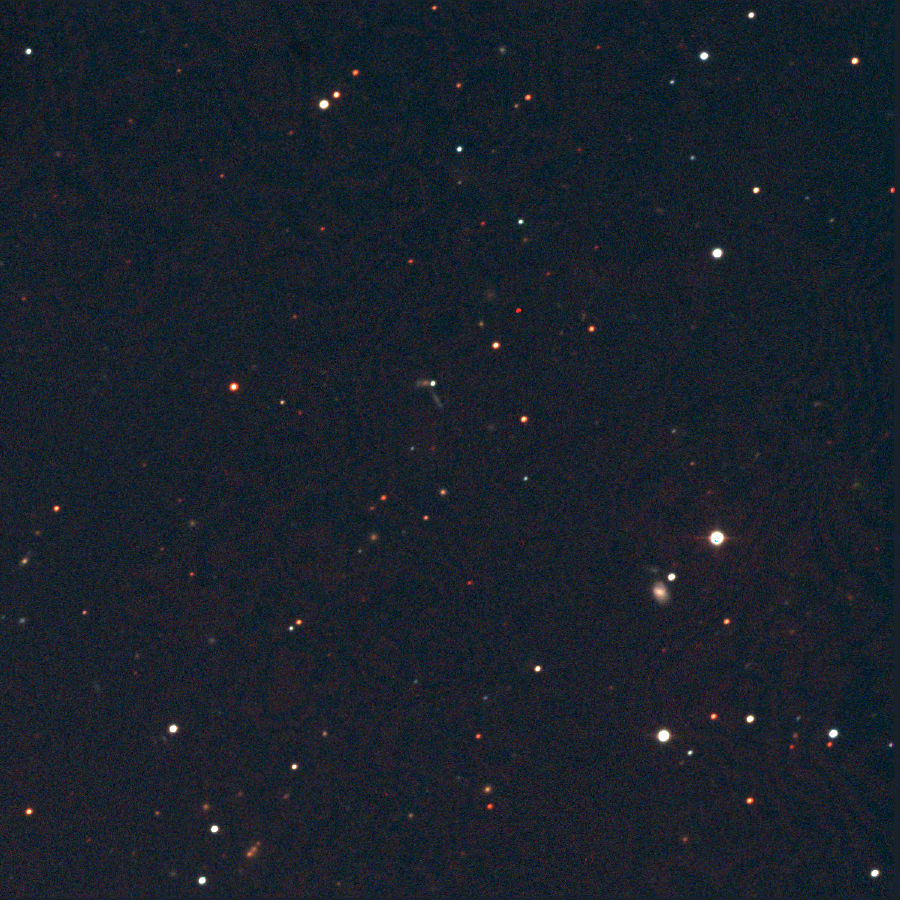

SN2002ic

This image of Supernova 2002ic was taken at the Swope 1-meter telescope at Las Campanas Observatory in Chile on January 7, 2003. The supernova is the bright point of light in the center, at the intersection of two background galaxies. The host galaxy of the supernova is extremely faint and is not visible. A strong signal of hydrogen was detected in ground-based spectroscopic observations of the supernova, leading a team of astronomers in Chile and the U.S. to conclude that the source of this Type Ia supernova consisted of a white dwarf that suddenly exploded after gaining hydrogen gas blown off by its gravitational partner, a common asymptotic giant branch (AGB) star three to seven times as massive as the Sun. This is the first unambiguous detection of the progenitor of a Type Ia supernova. Four spectroscopic observations of SN2002ic were made using the Baade 6.5-meter and 2.5-meter Dupont telescopes at Las Campanas between November 2002 and January 2003.

Credit: Carnegie Observatories and NOIRLab/NSF/AURA